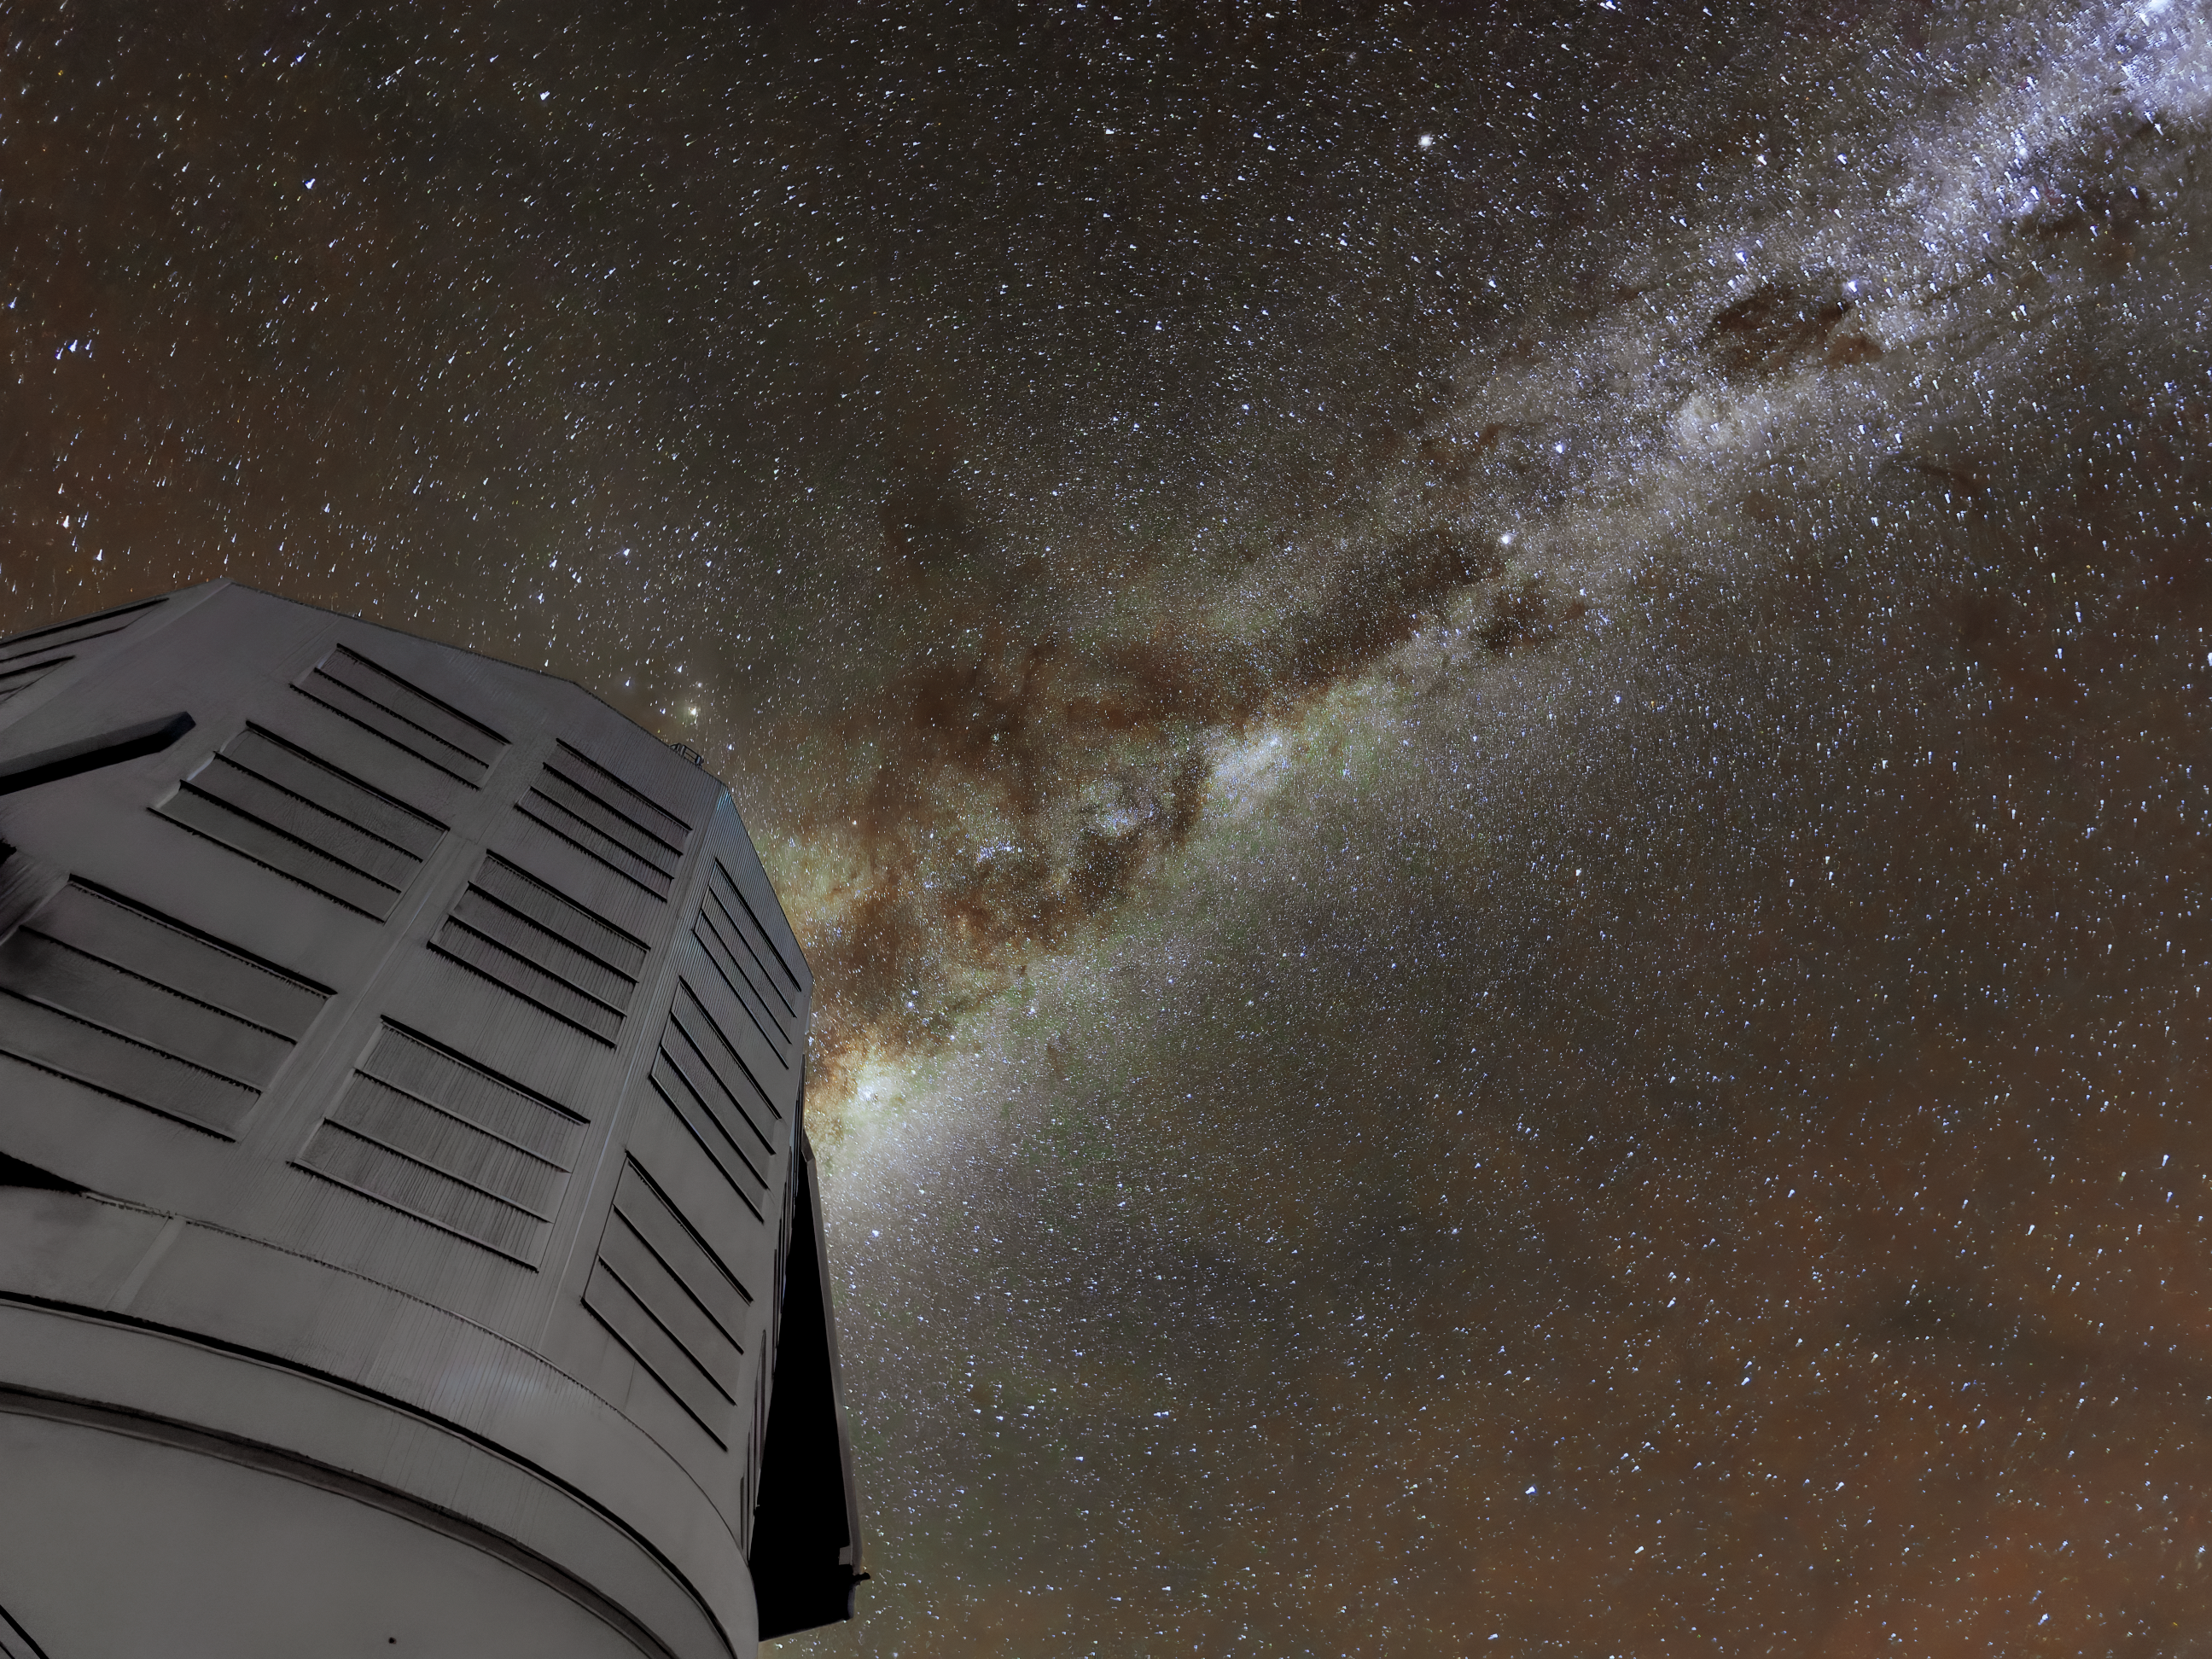

Milky Way out of Rubin

The Milky Way appears to jet out of NSF Vera C. Rubin Observatory in this long-exposure image. Rubin Observatory's decade-long Legacy Survey of Space and Time (LSST) will generate an ultra-wide, ultra-high-definition, time-lapse record of the Universe.

Credit: NSF–DOE Vera C. Rubin Observatory/NOIRLab/SLAC/AURA/W. O'Mullane